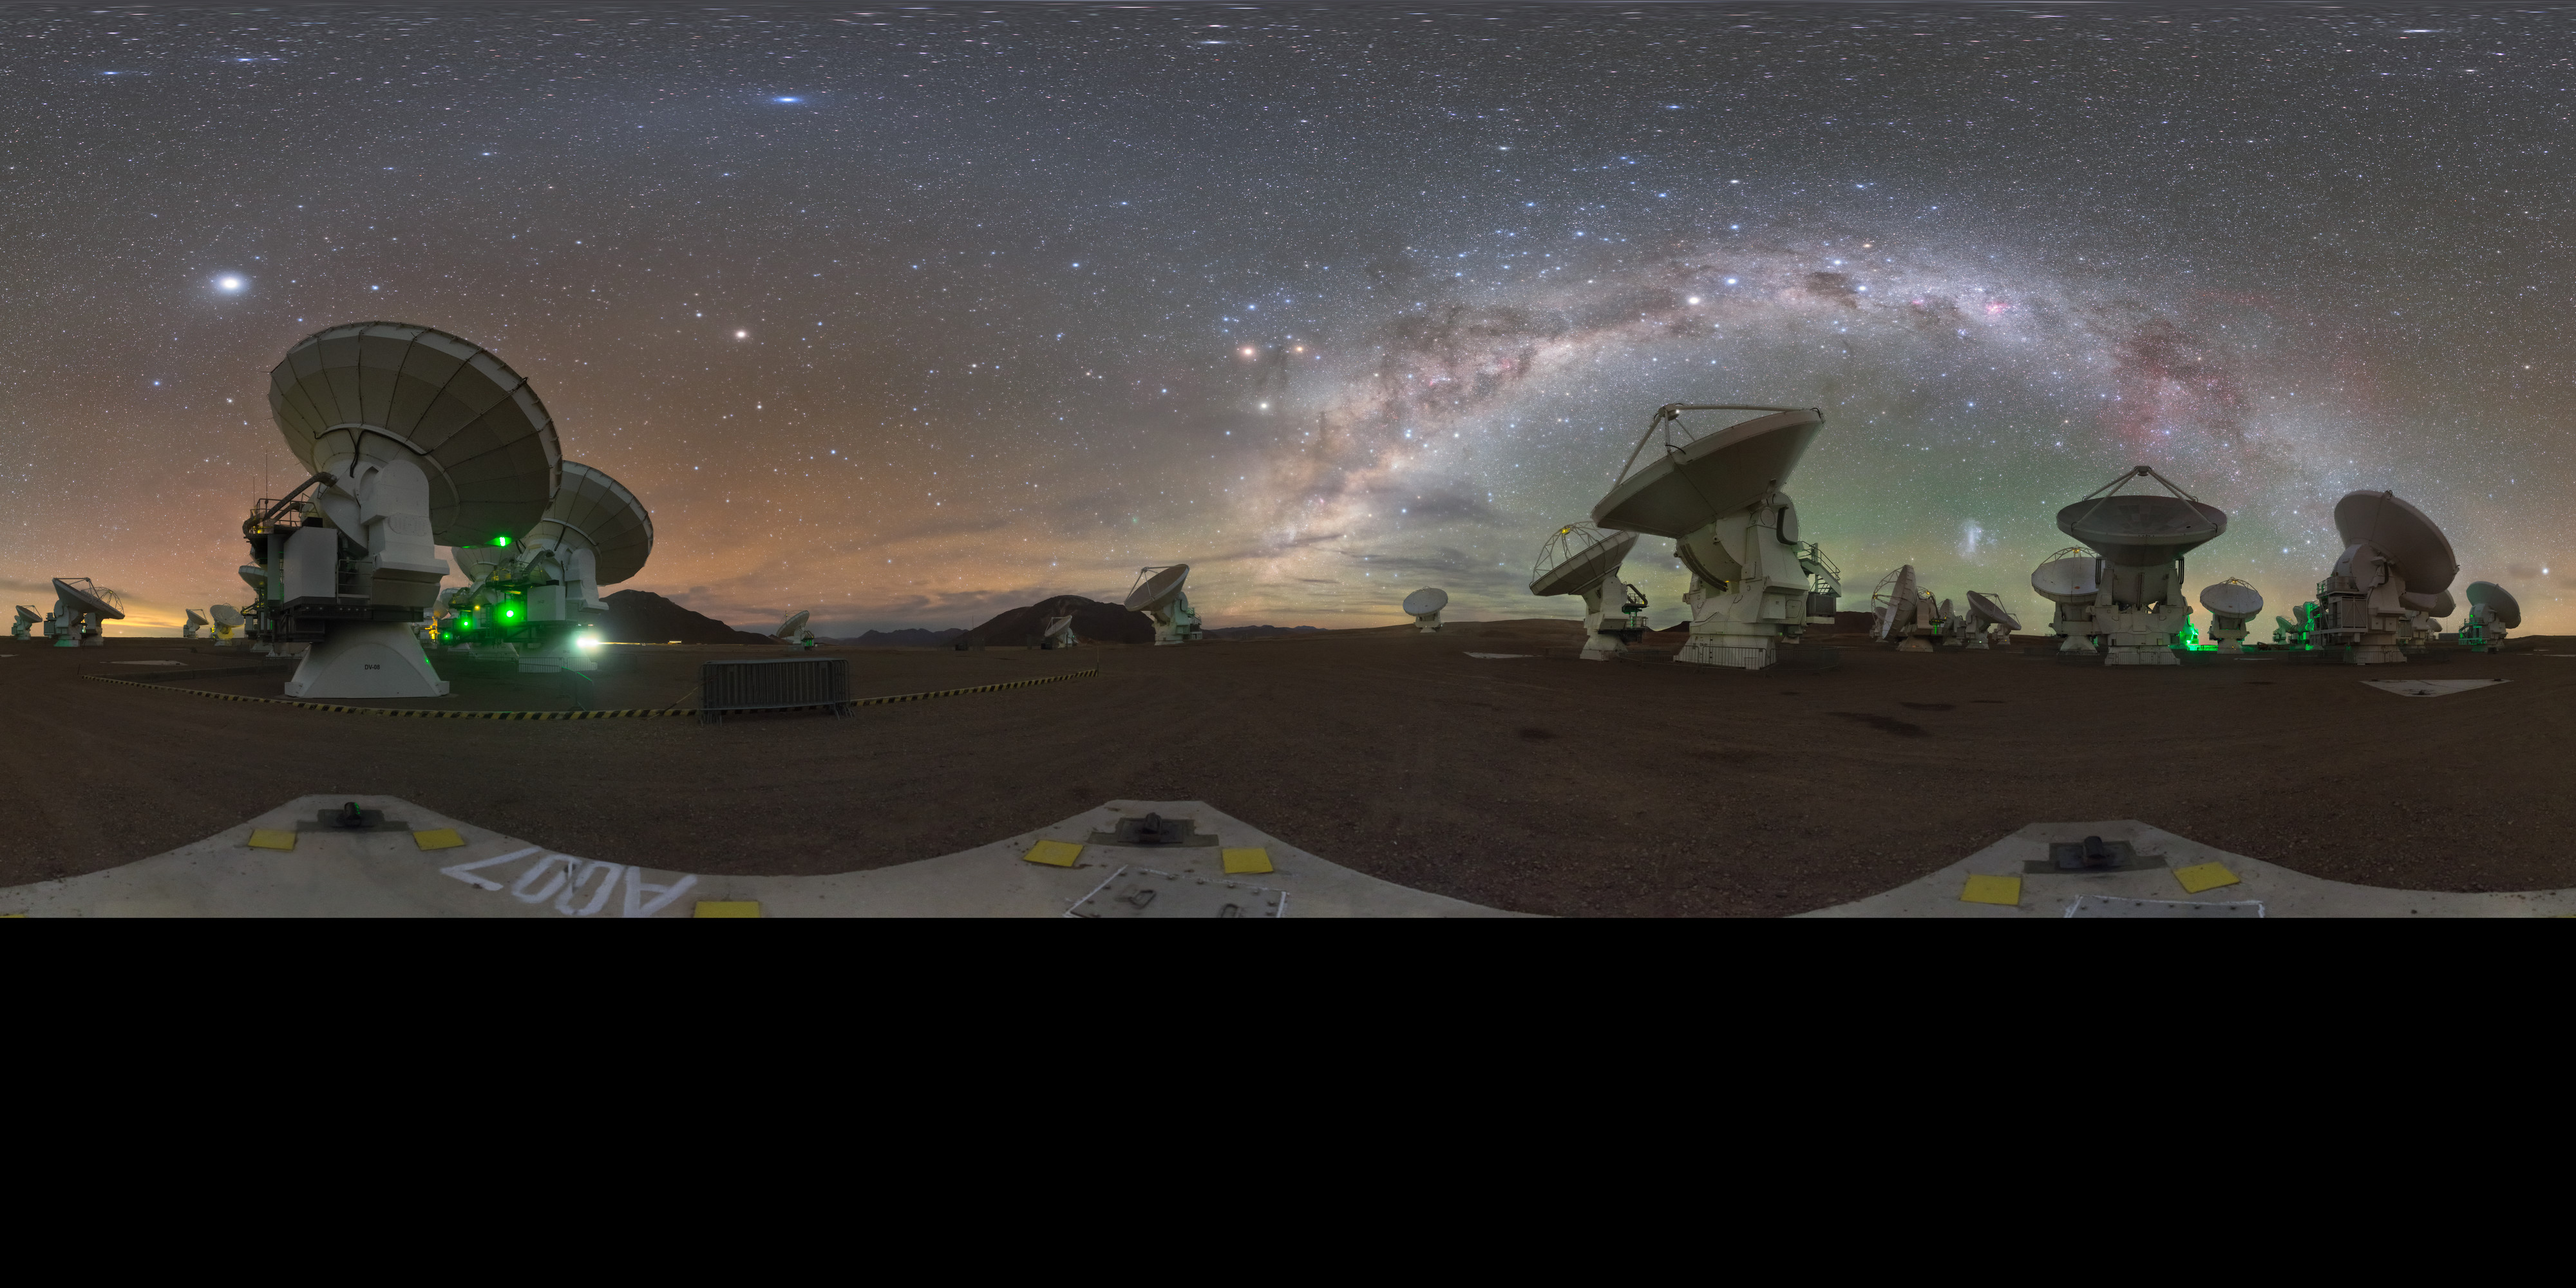

Night over Chajnantor

Explore the night sky over the Chajnantor plateau in this stunning 360 degree panorama, surrounded by the telescopes of the Atacama Large Millimeter/submillimeter Array (ALMA).

Credit: P. Horálek/ESO